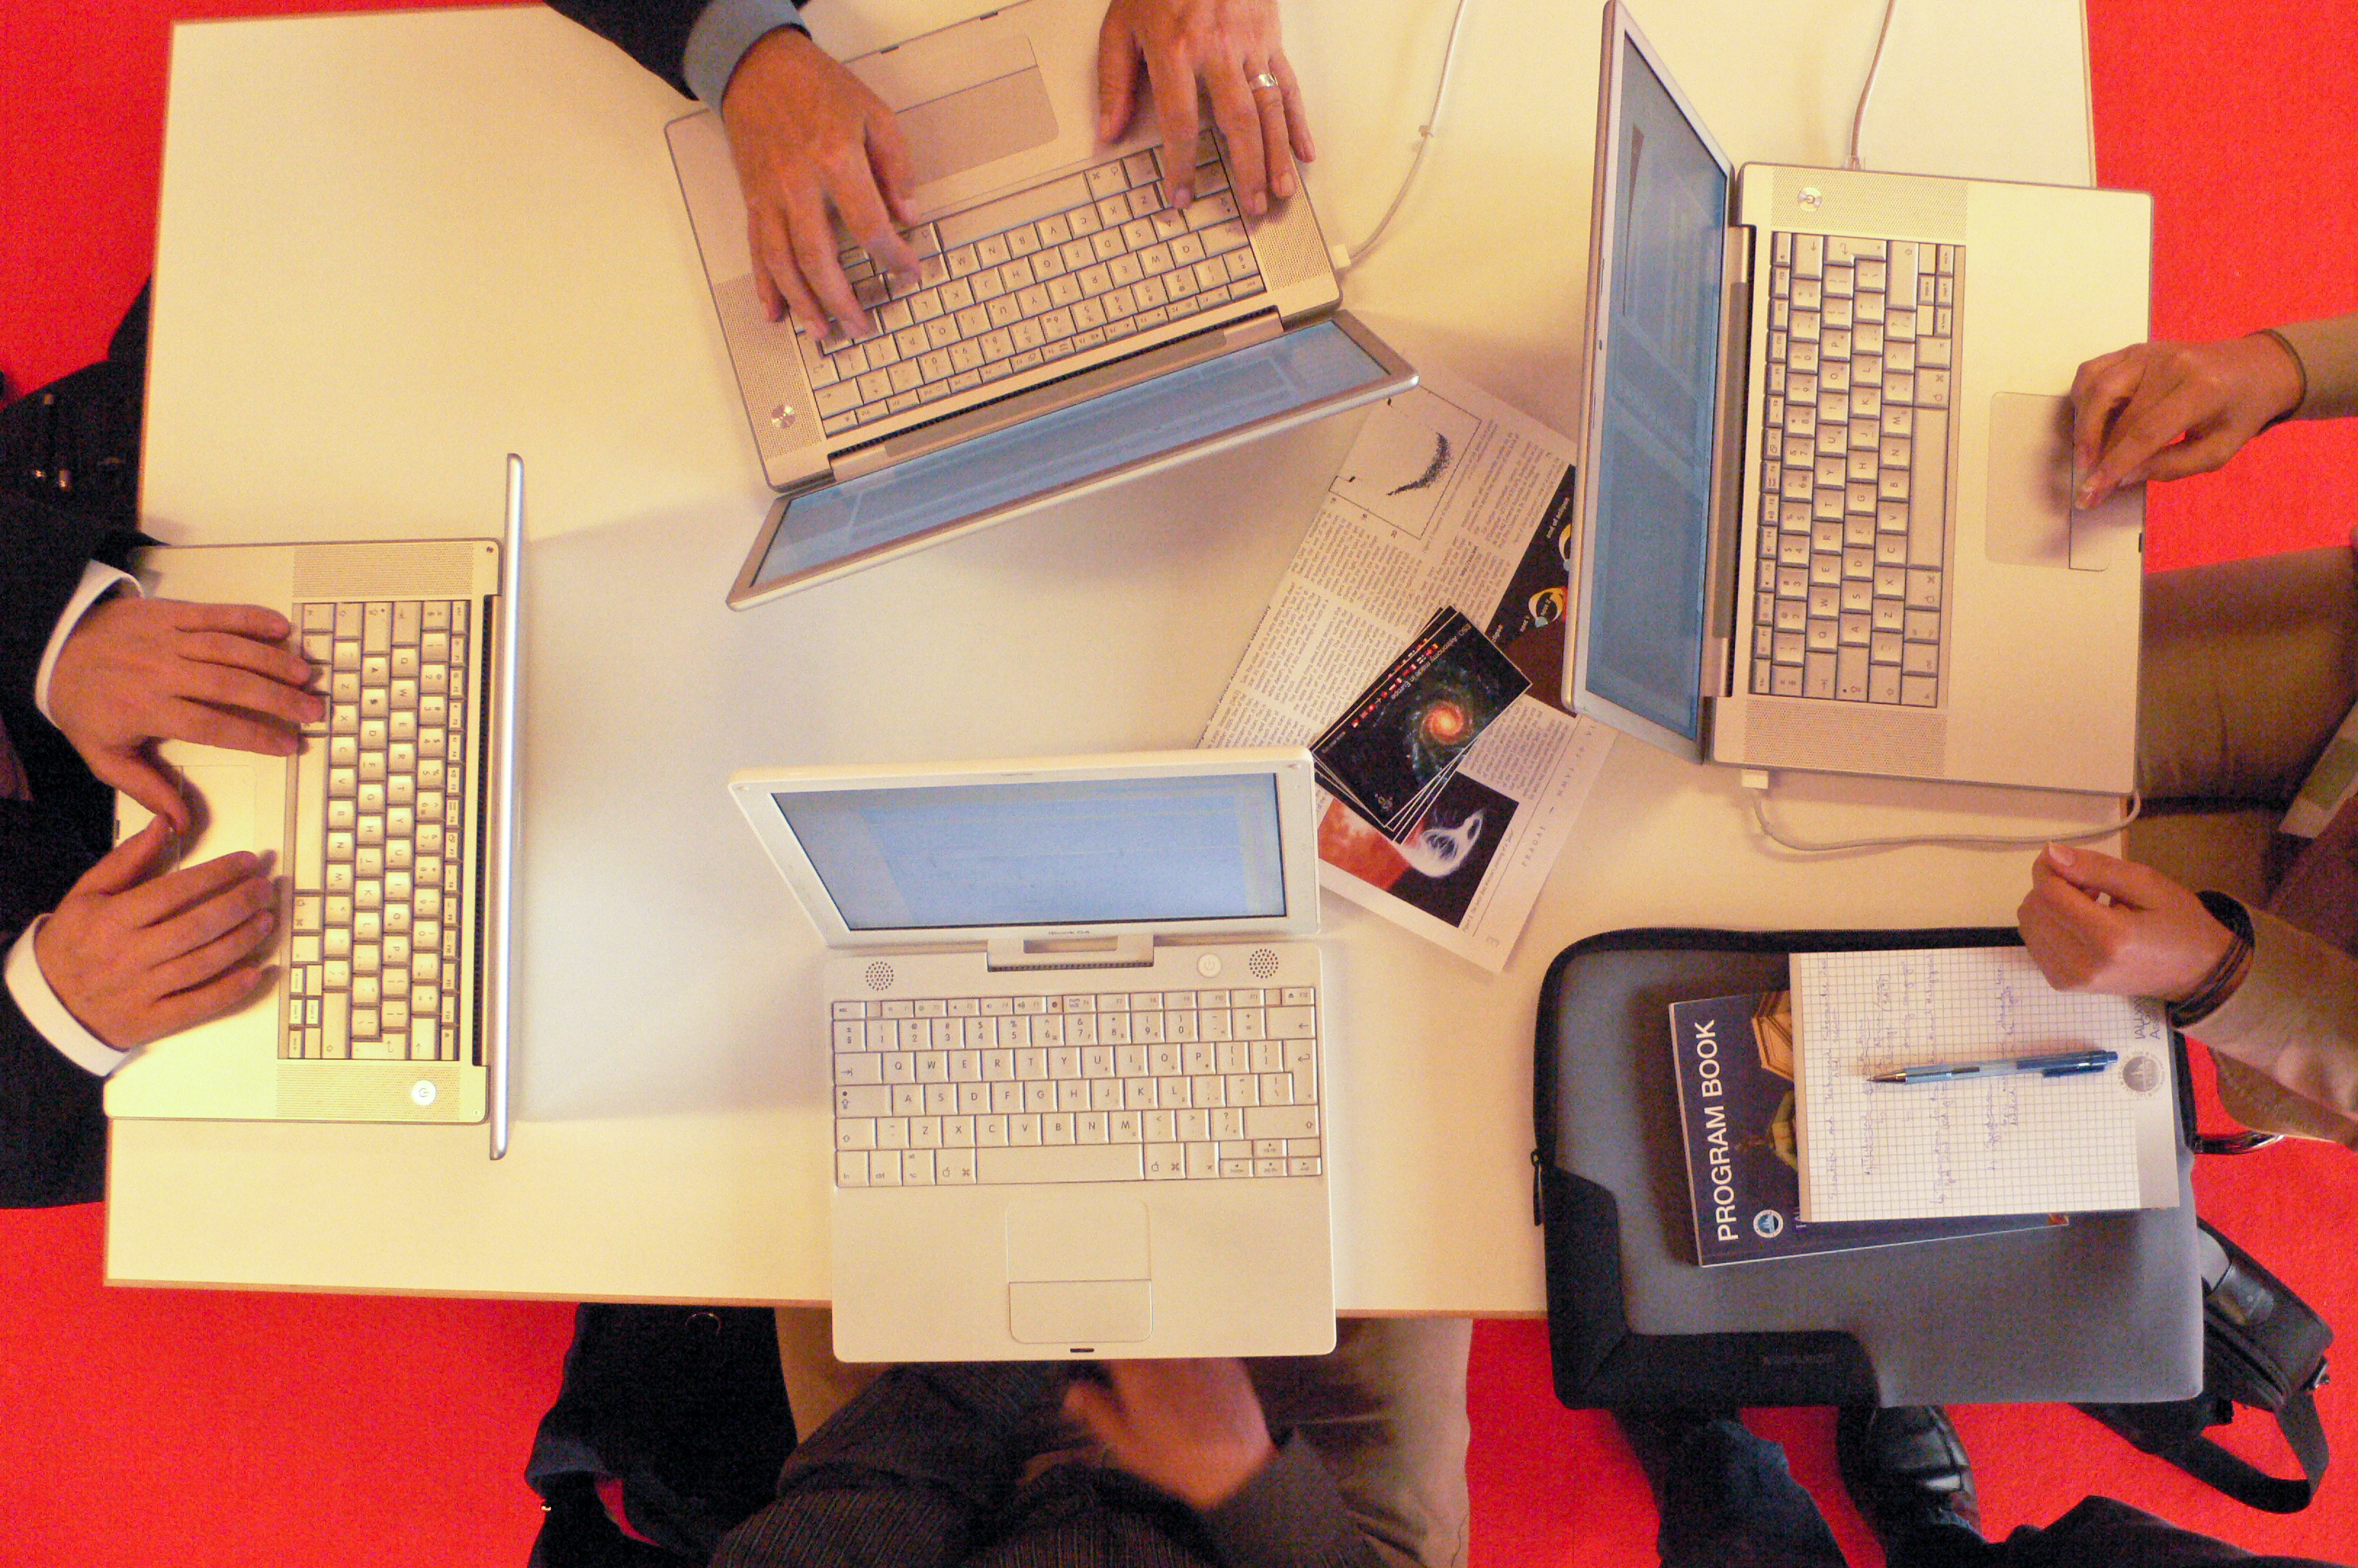

IAU's 26th General Assembly 2006

The International Astronomical Union (IAU) convened its 26th General Assembly in Czechia capital of Prague in August 2006. During the conference, participants using the Internet Room transmitted about one terabyte of data.

Credit: ESO